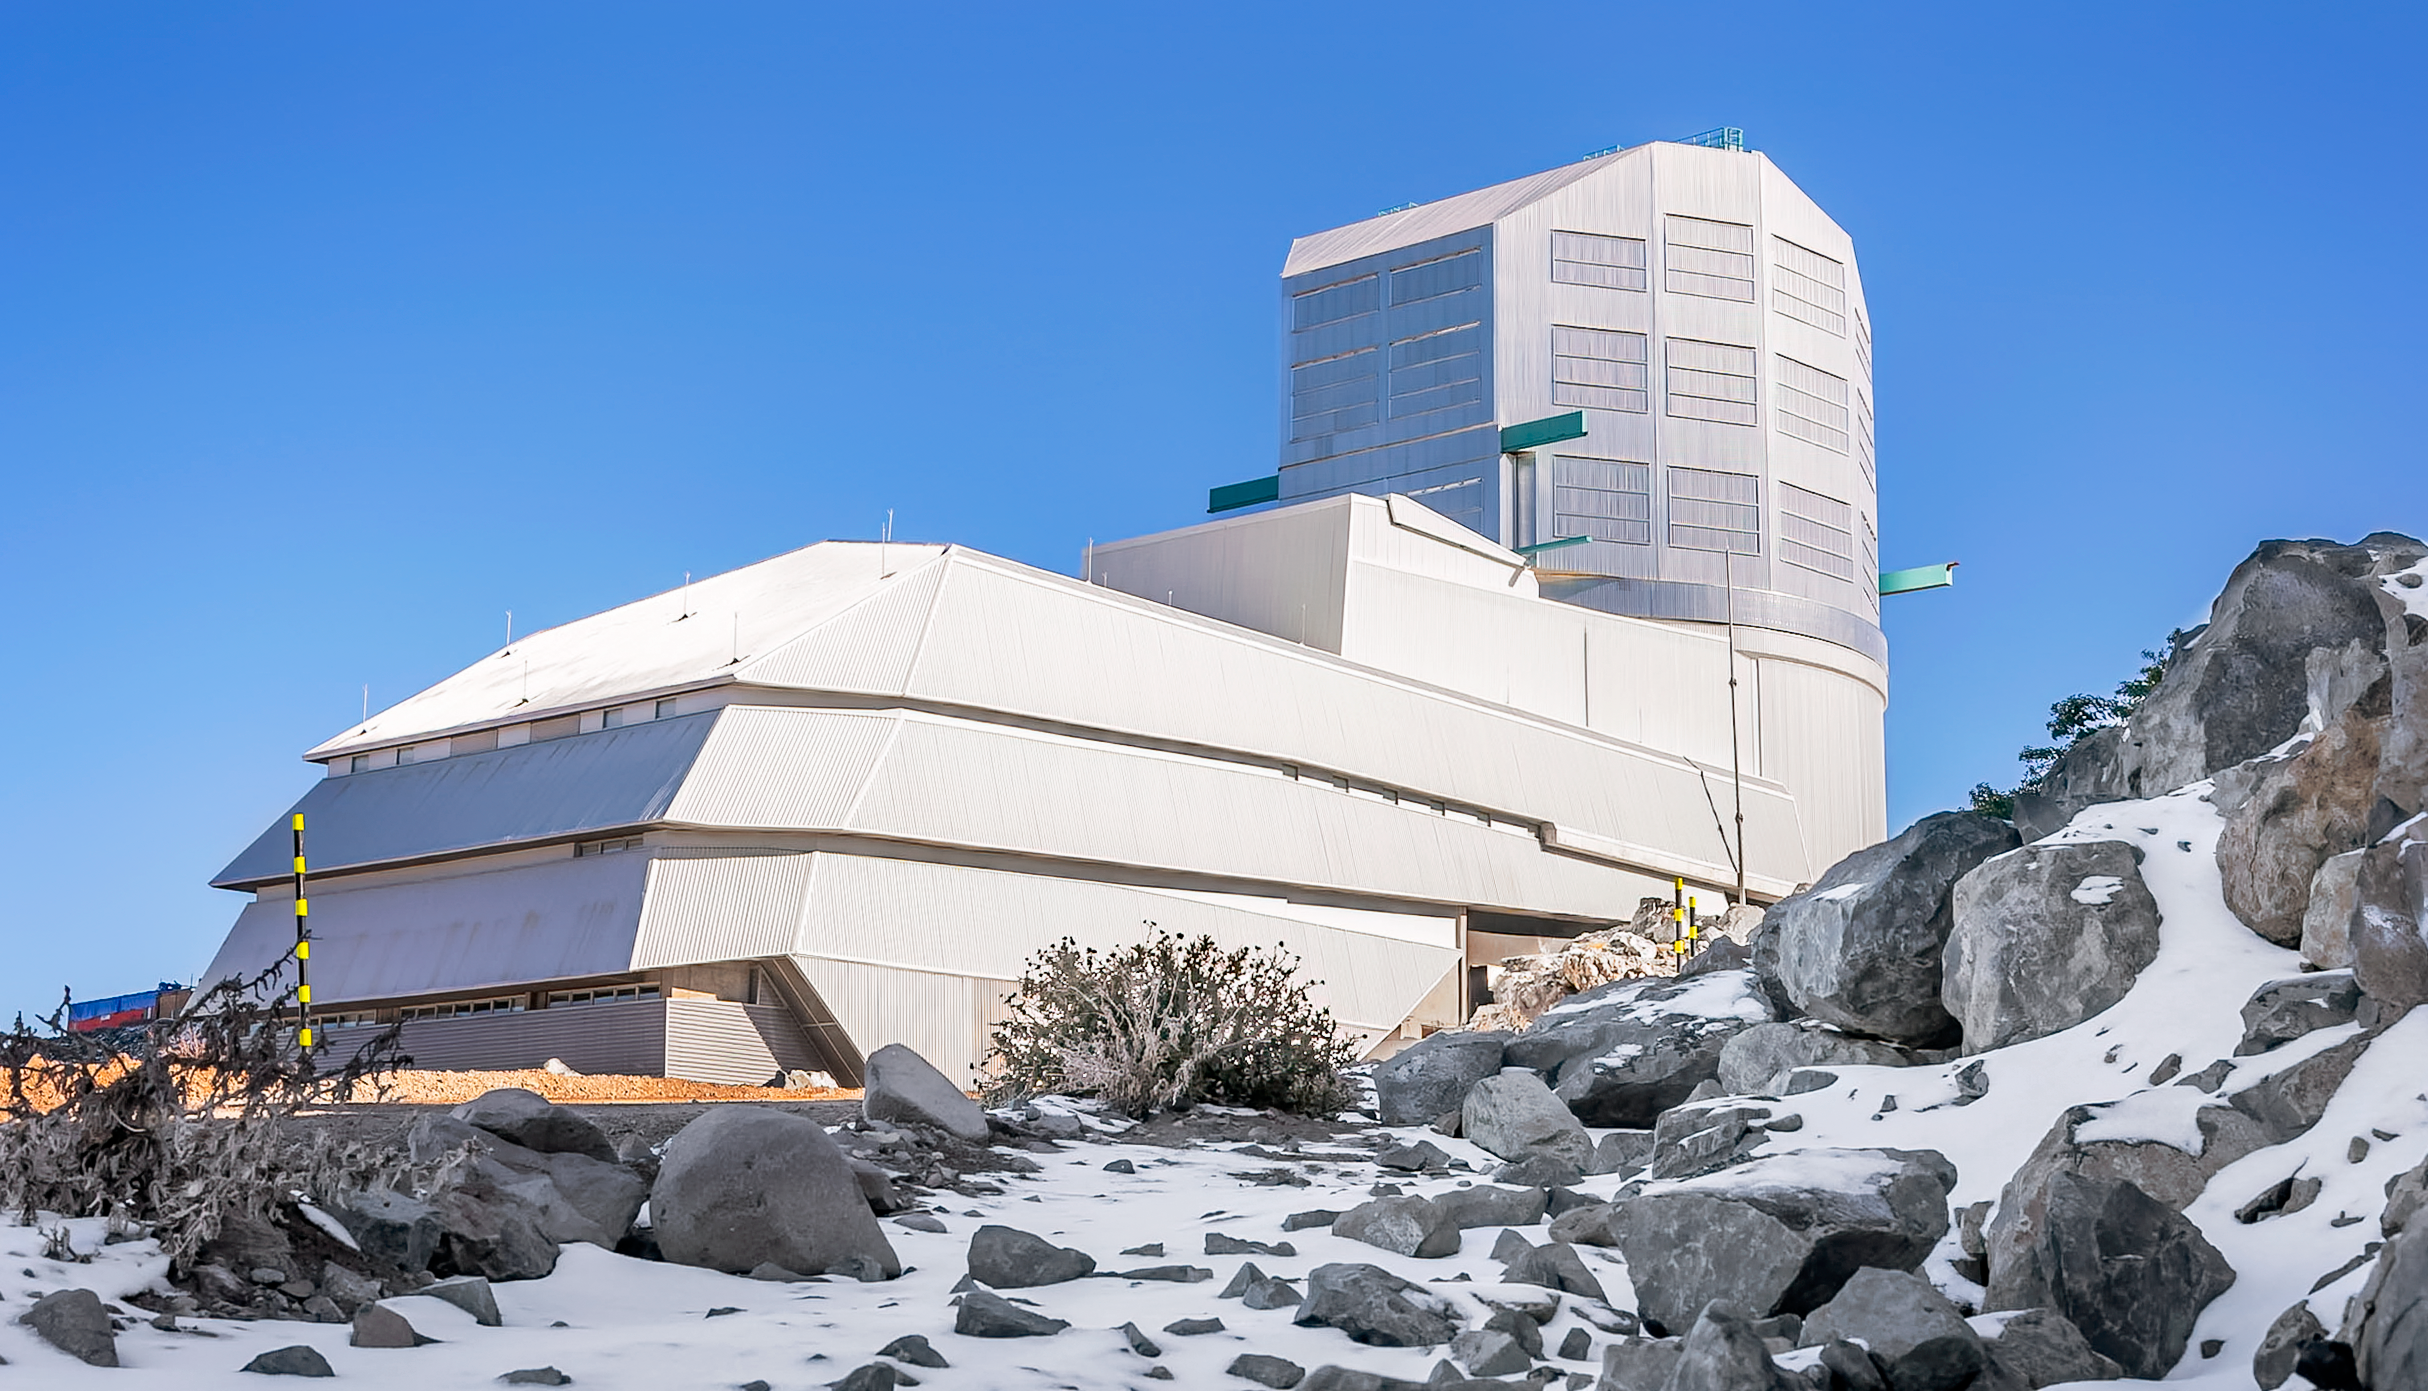

Snowy Leftovers at Rubin

The remnants of a Chilean winter snow cling to the shadows on Cerro Pachón, home to NSF-DOE Vera C. Rubin Observatory.

Credit: RubinObs/NOIRLab/SLAC/NSF/DOE/AURA/A. Pizarro D.